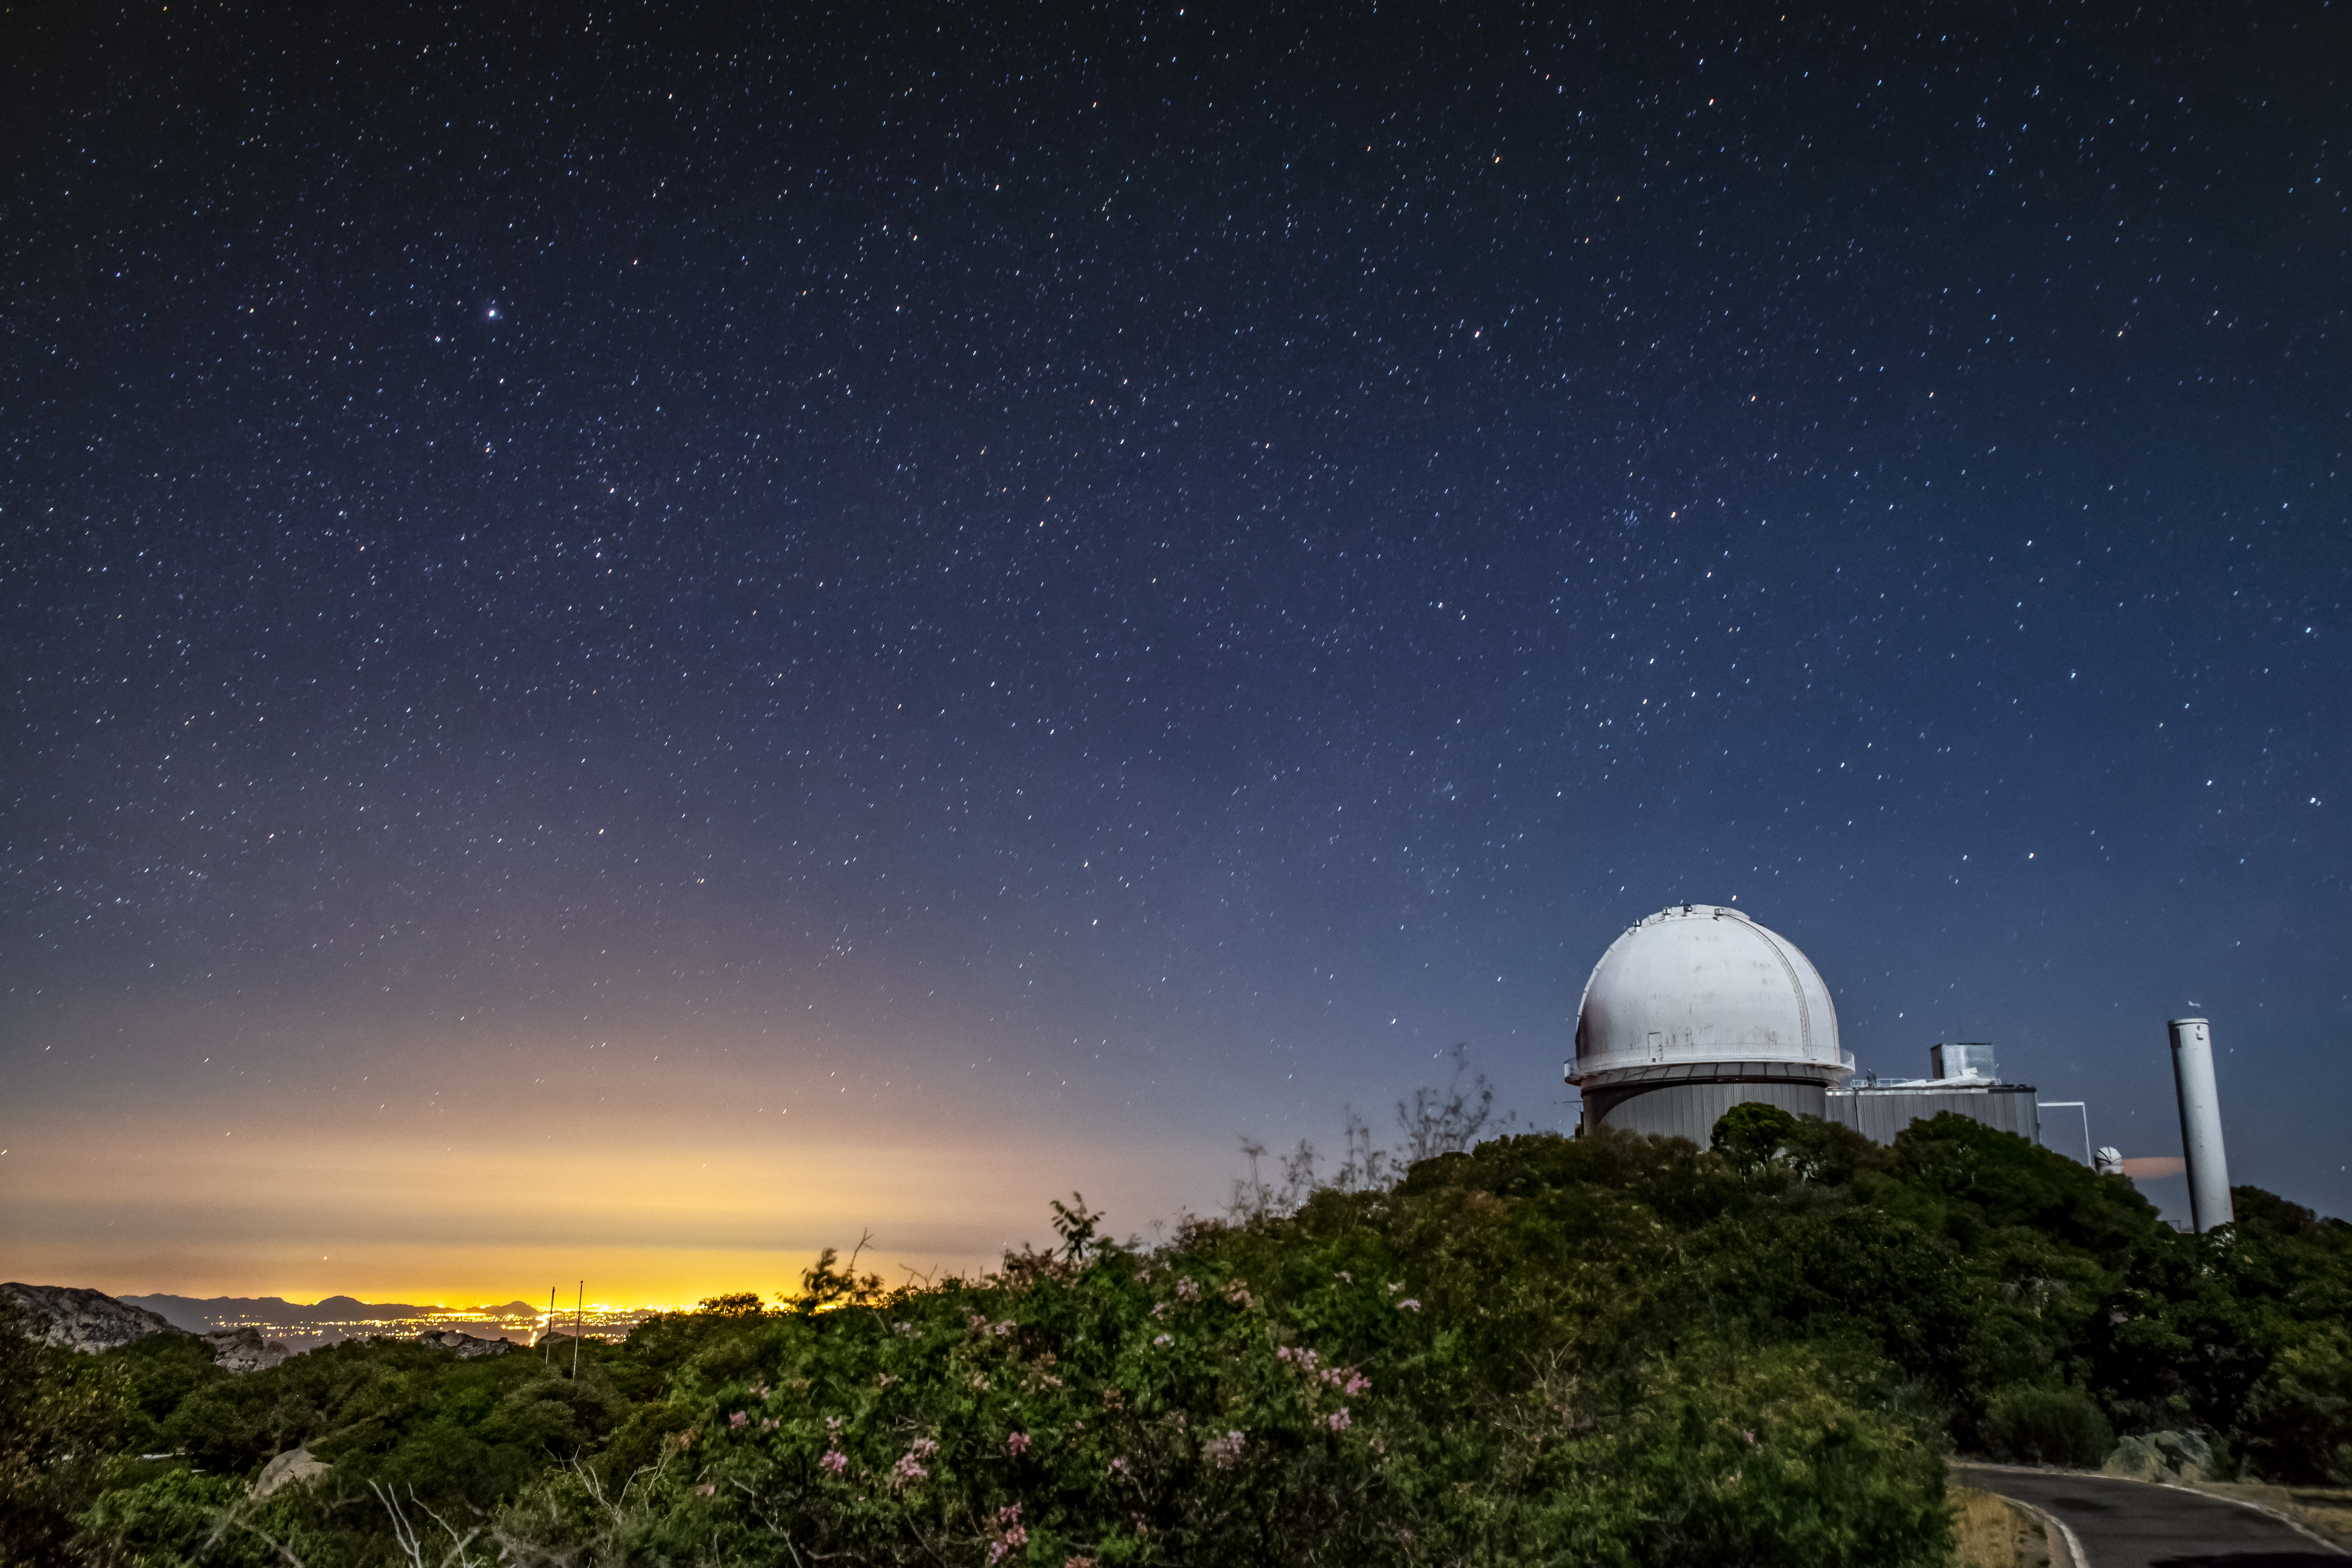

Kitt Peak National Observatory

Light from the city of Tucson glows in the distance from Kitt Peak National Observatory on Monday, May 21, 2018 in Tucson, Arizona.

Credit: Marilyn Chung/Lawrence Berkeley National Lab/KPNO/NOIRLab/NSF/AURA